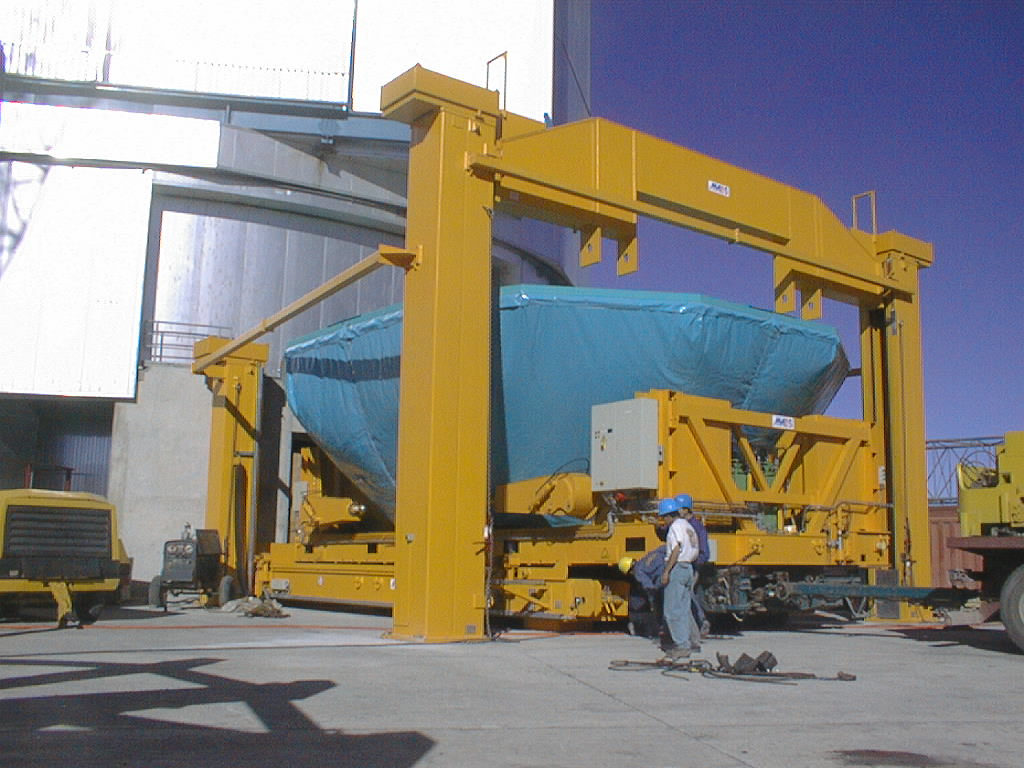

Installation of the M1 cell and mirror

VLT assembly work at the ESO Paranal Observatory. The M1 cell is lowered onto the air cushion carriage that will move it into the building. (Photo obtained on March 3, 1998).

Credit: ESO